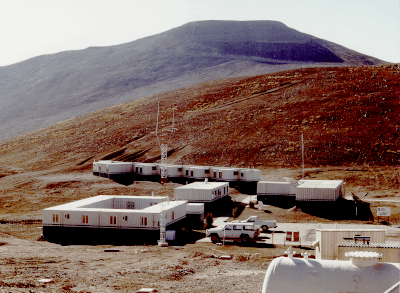

Paranal ESO Basecamp

This photo of the ESO Base Camp at the foot of the Paranal mountain, the designated site for the ESO Very Large Telescope (VLT), was obtained in late March 1994.

Paranal is located in the driest part of the Chilean Atacama desert, approx. 130 km south of the city of Antofagasta, and about 12 km from the Pacific Ocean. The altitude is 2650 metres.

The top of the mountain has been levelled to make place for the extensive VLT installations.

Credit: ESO